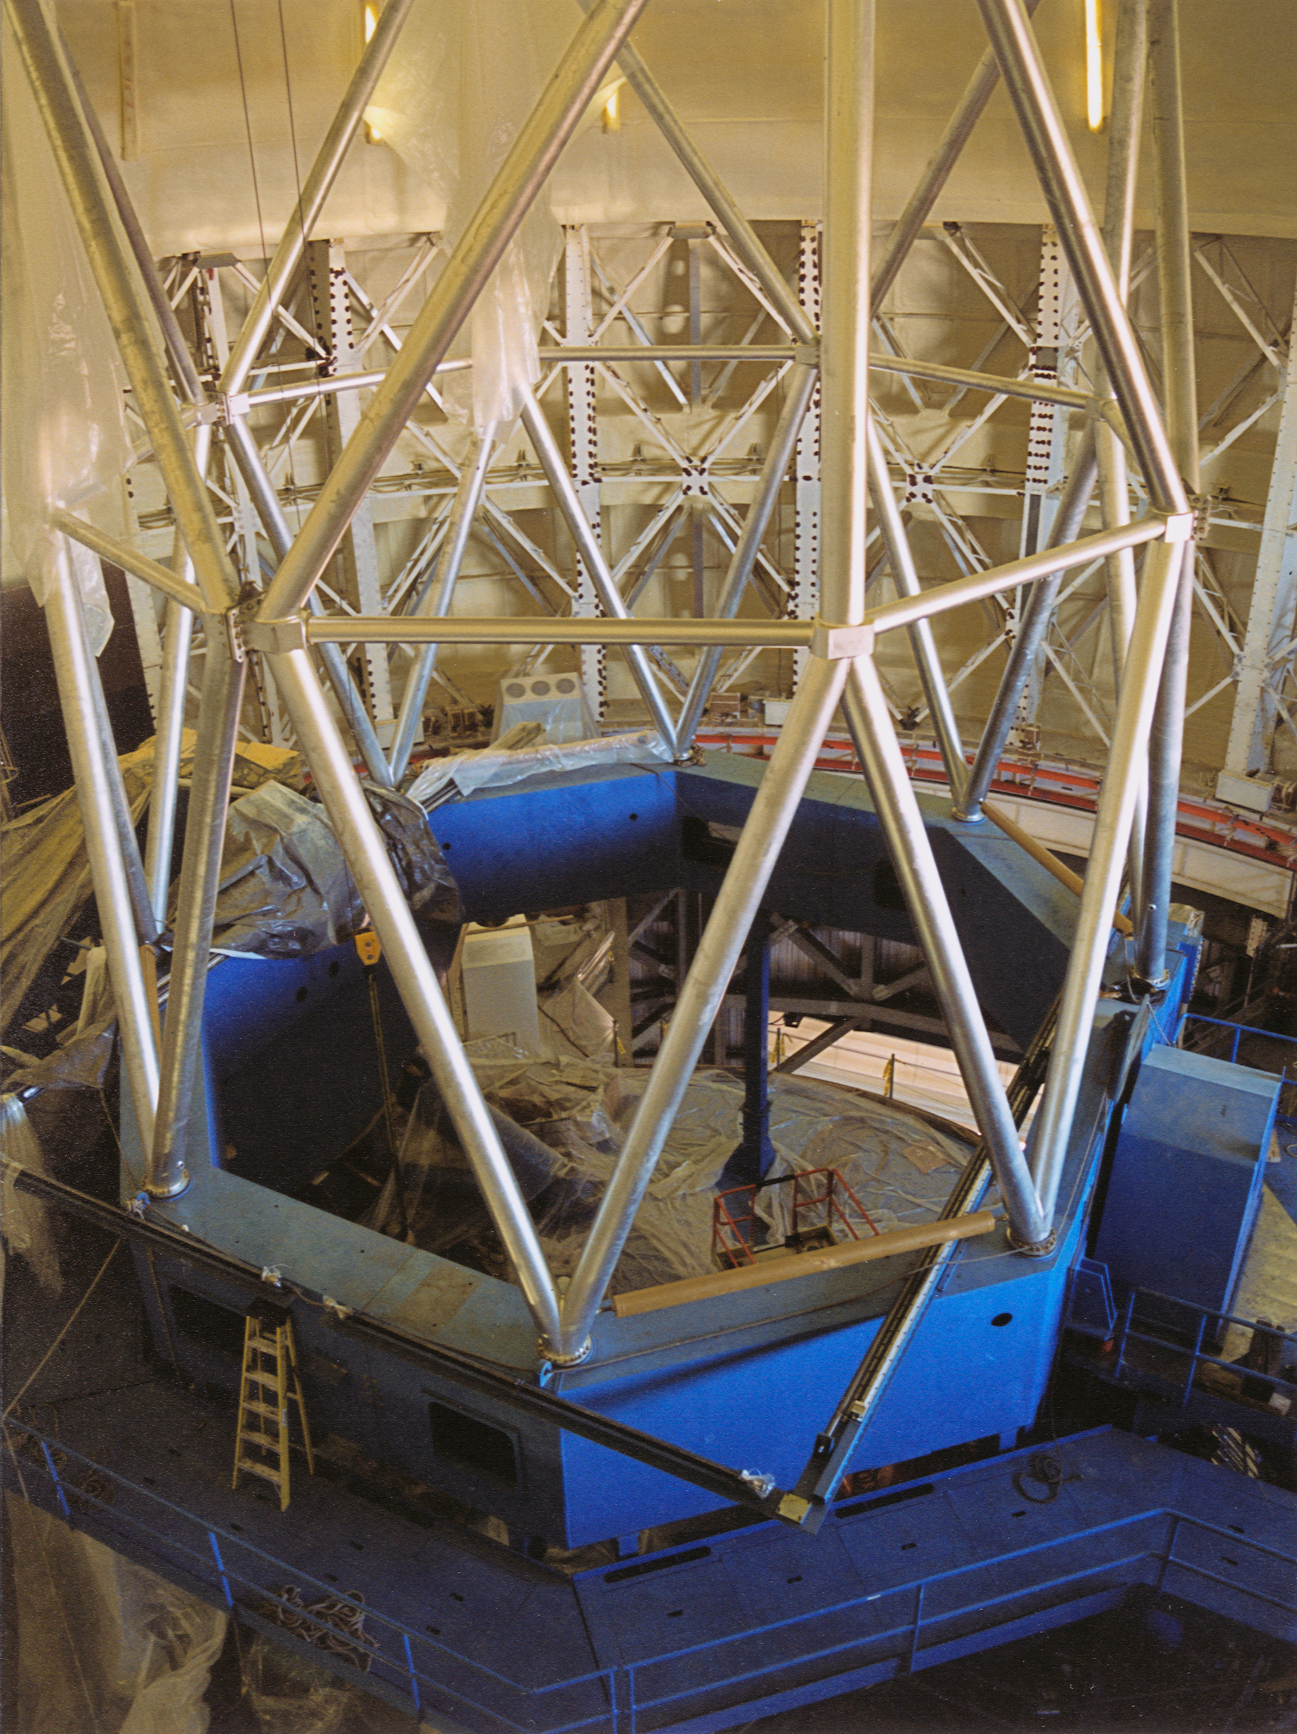

Gemini North, Mauna Kea

Continuing installation of the Gemini North 8-meter telescope structure, Mauna Kea, Hawaii, April 17th 1998.

Credit: NOIRLab/NSF/AURA